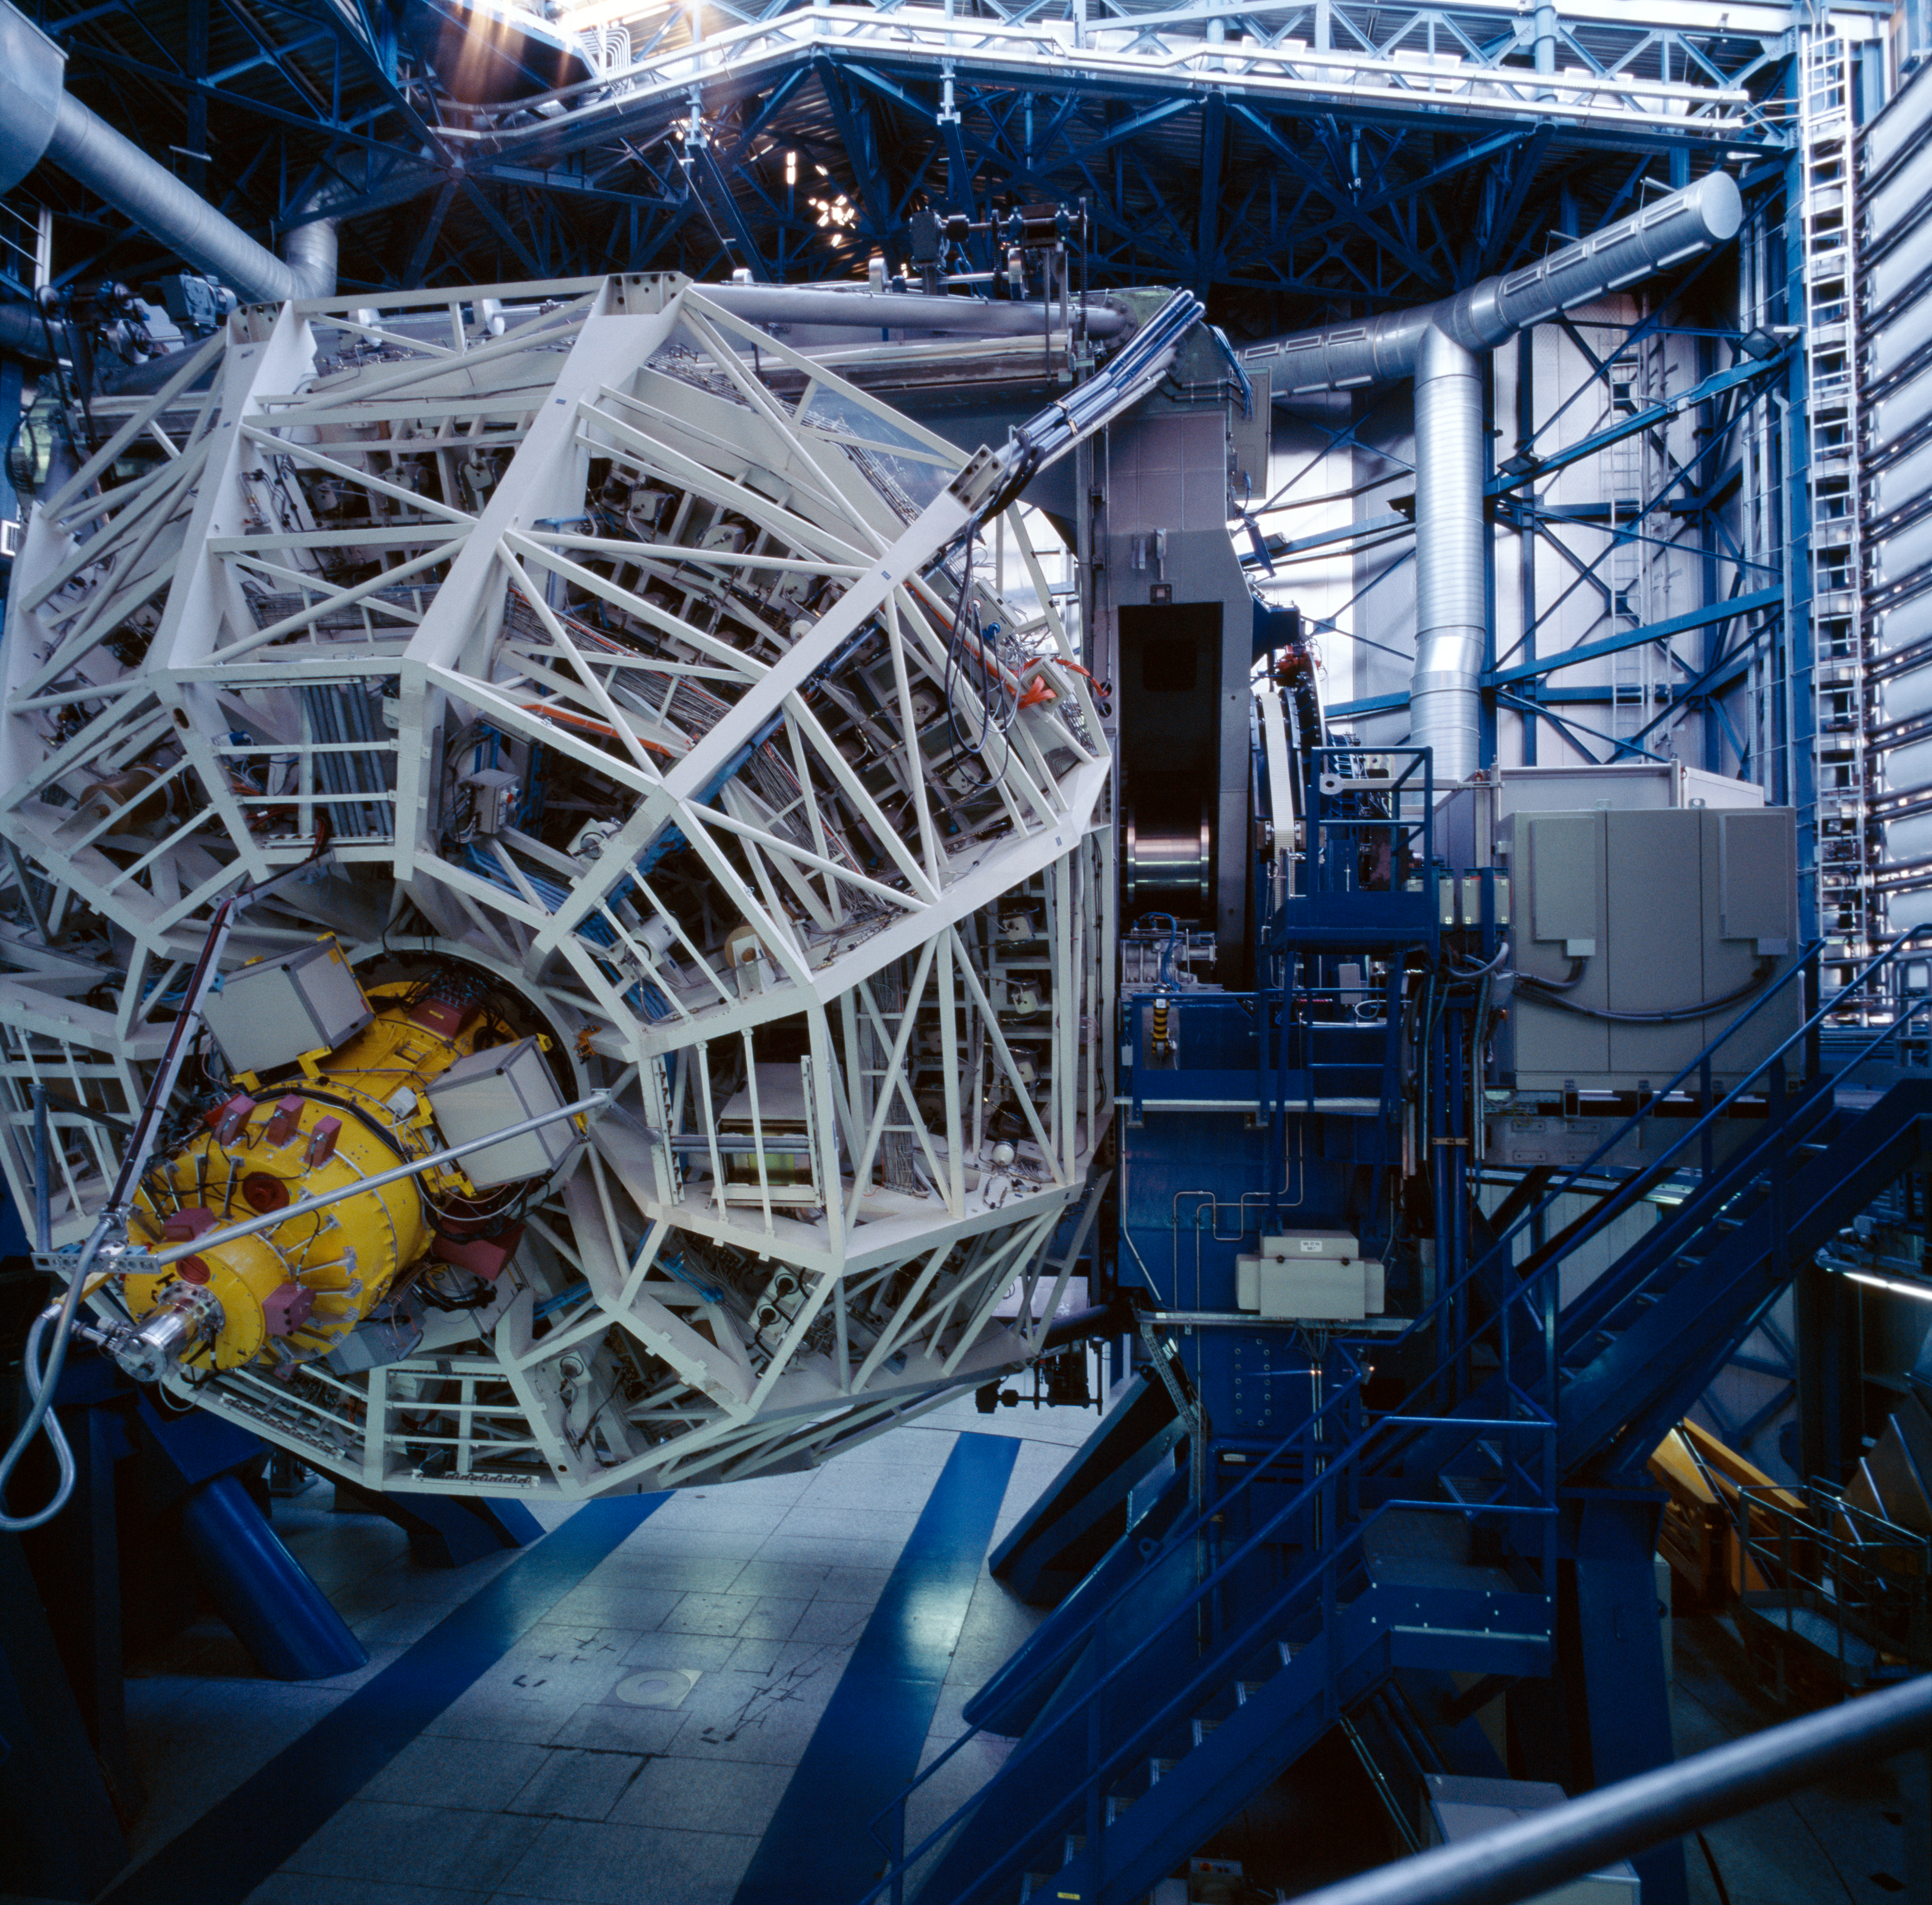

ANTU startup

Every day, before the observations start, each telescope undergoes a complete start up during which each of its function is checked, like a plane before take off. Here, Antu, the first Unit Telescope, has been moved to a very low altitude.

Credit: ESO